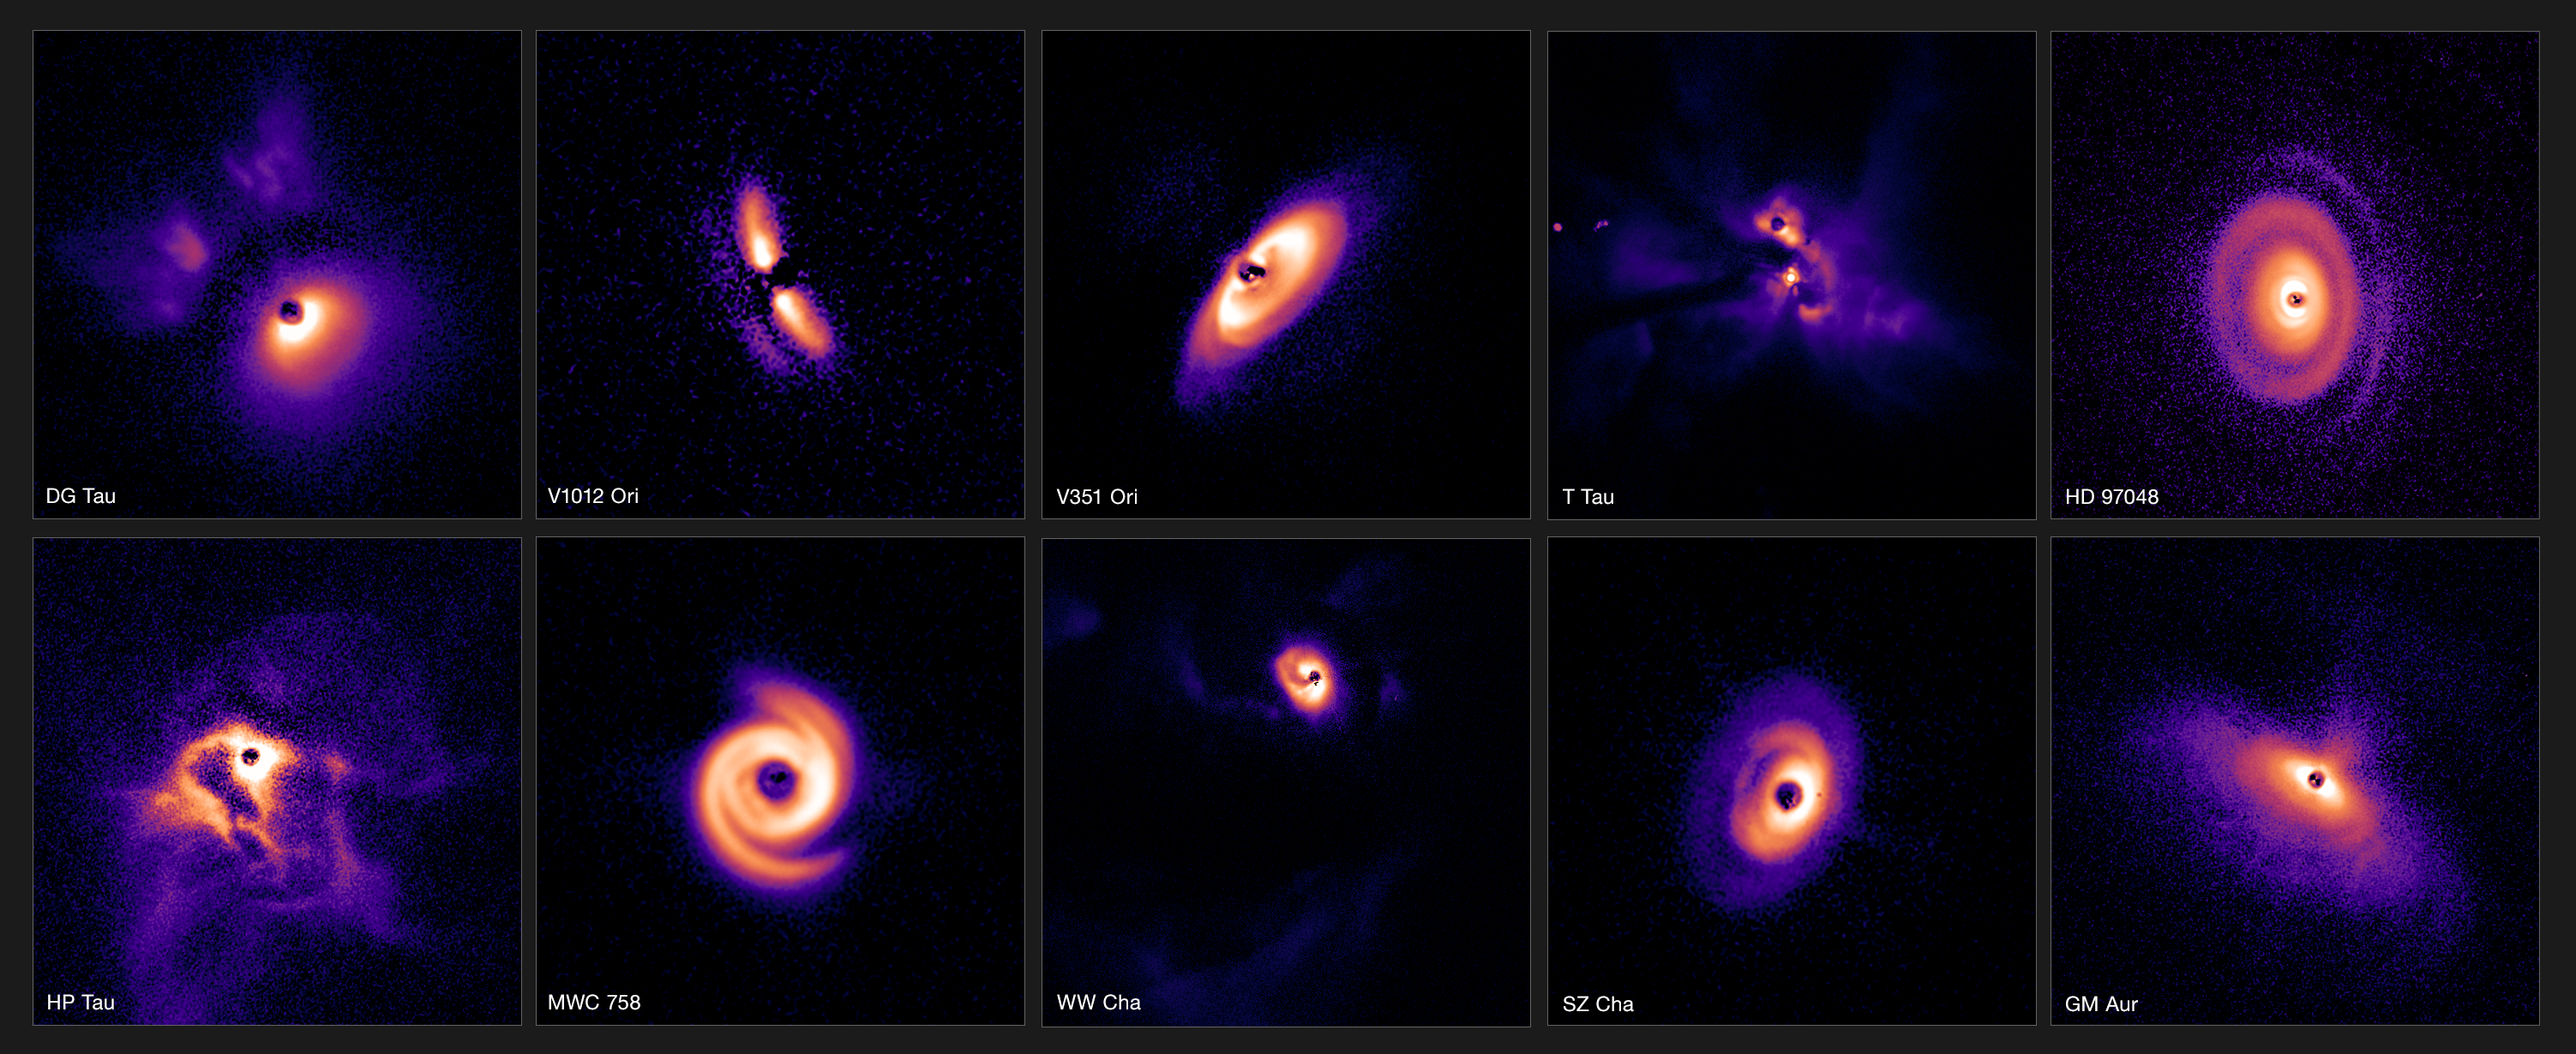

Planet-forming discs in three clouds of the Milky Way

This research brings together observations of more than 80 young stars that might have planets forming around them in spectacular discs. This small selection from the survey shows 10 discs from the three regions of our galaxy observed in the papers. V351 Ori and V1012 Ori are located in the most distant of the three regions, the gas-rich cloud of Orion, some 1600 light-years from Earth. DG Tau, T Tau, HP Tau, MWC758 and GM Aur are located in the Taurus region, while HD 97048, WW Cha and SZ Cha can be found in Chamaeleon I, all of which are about 600 light-years from Earth.

The images shown here were captured using the Spectro-Polarimetric High-contrast Exoplanet REsearch (SPHERE) instrument mounted on ESO’s Very Large Telescope (VLT). SPHERE’s state-of-the-art extreme adaptive optics system corrects for the turbulent effects of Earth’s atmosphere, yielding crisp images of the discs around stars. The stars themselves have been covered with a coronagraph — a circular mask that blocks their intense glare, revealing the faint discs around them.

The discs have been scaled to appear roughly the same size in this composition.

Credit: ESO/C. Ginski, A. Garufi, P.-G. Valegård et al.